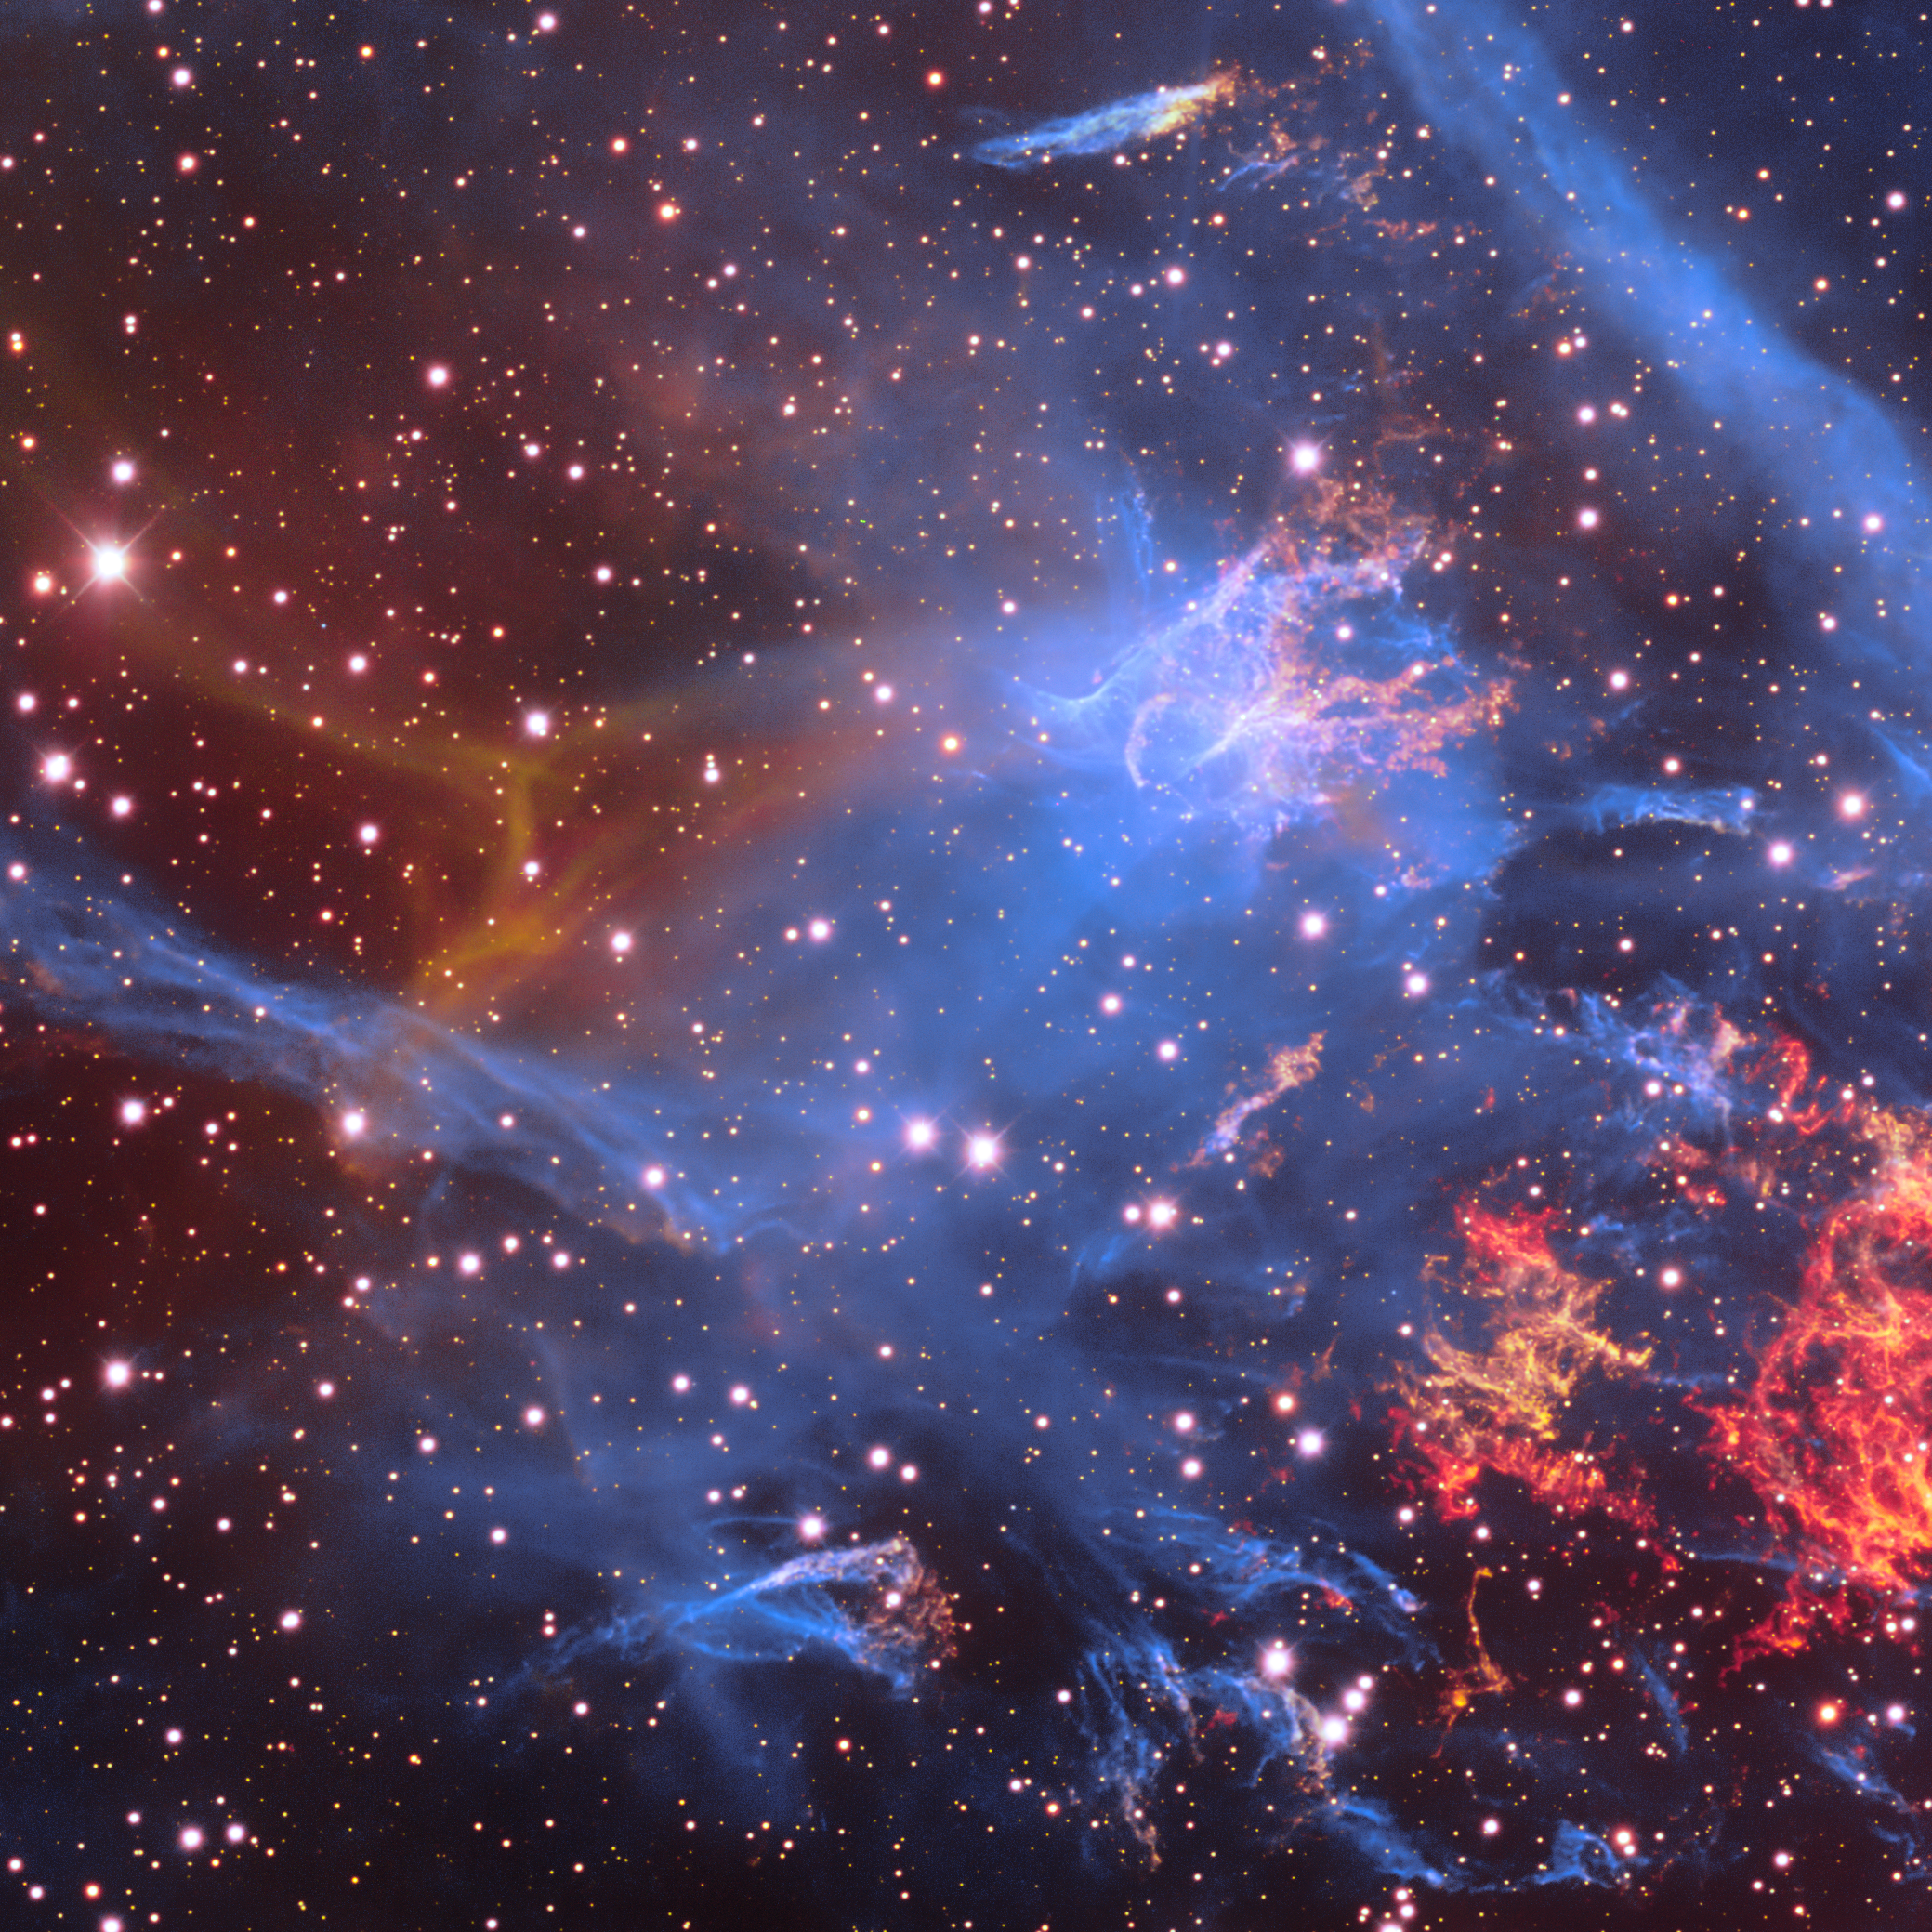

Supernova Remnant Puppis A

Puppis A (Pup A) is a supernova remnant about 100 light-years in diameter and roughly 6500–7000 light-years away. This object is one of the many cosmic treasures found within the new 1.3 gigapixel Vela Supernova Remnant image, captured with the Department of Energy-fabricated Dark Energy Camera, mounted on the US National Science Foundation's Víctor M. Blanco 4-meter Telescope at Cerro Tololo Inter-American Observatory in Chile, a Program of NSF NOIRLab. Although Pup A overlaps the Vela Supernova Remnant, it is four times more distant.

This image was obtained by NOIRLab’s Communication, Education & Engagement team as part of the NOIRLab Legacy Imaging Program.

Credit: CTIO/NOIRLab/DOE/NSF/AURAImage Processing: T.A. Rector (University of Alaska Anchorage/NSF NOIRLab), M. Zamani & D. de Martin (NSF NOIRLab)